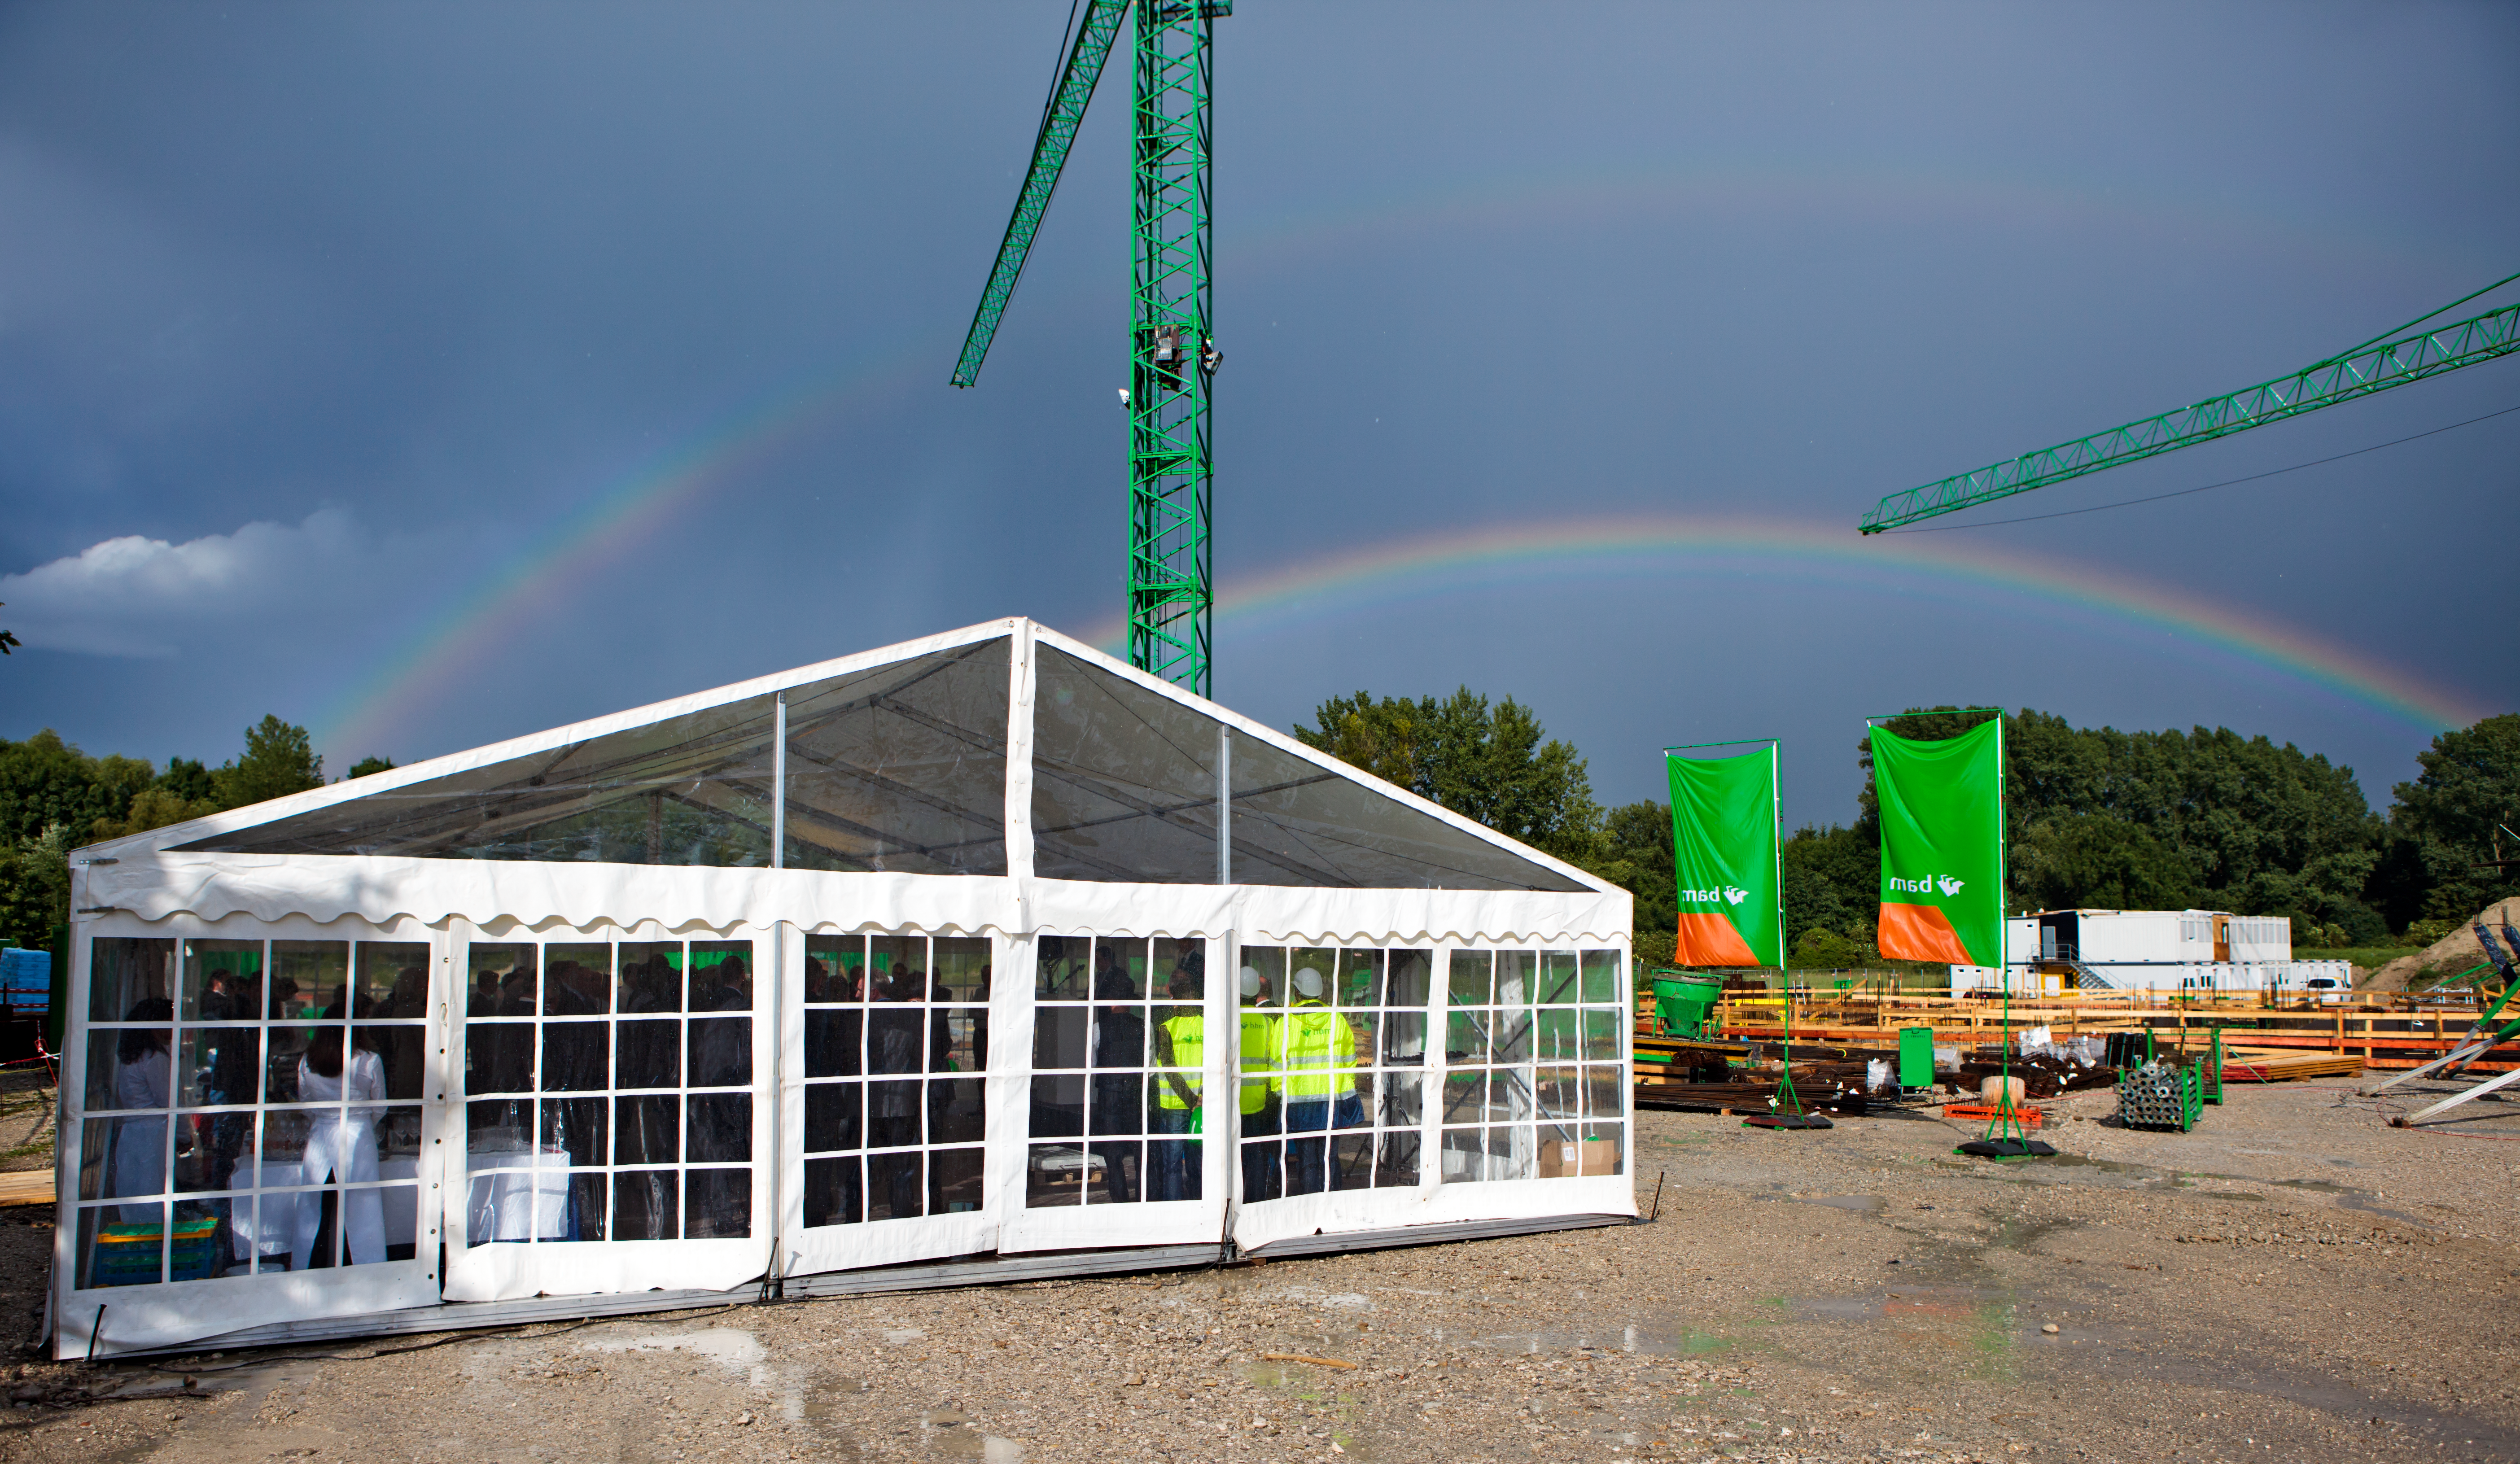

First stone

First stone being laid down for the ESO Headquarters extension in Garching, Germany.

Credit: ESO